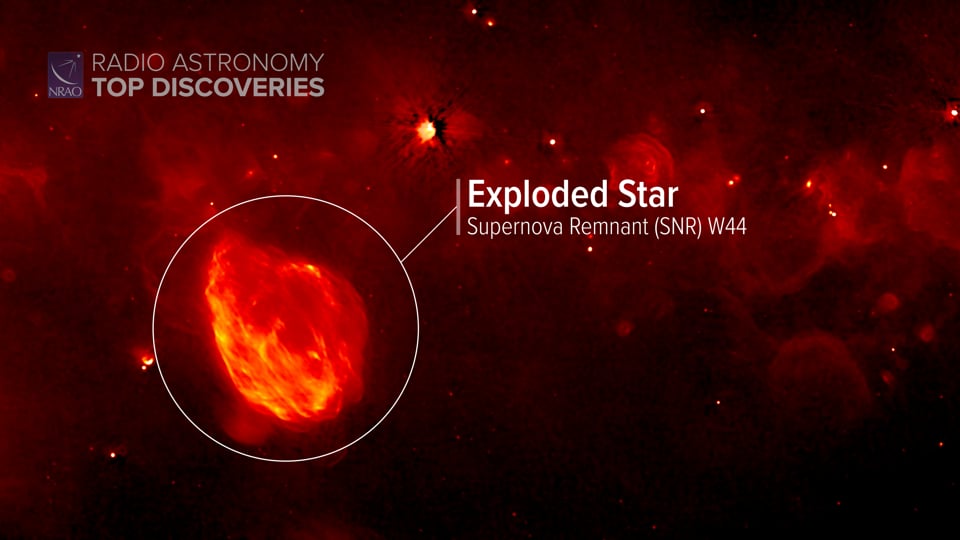

Star Forming in the Milky Way

Where do stars form in the Milky Way? More places than you might think. Recently a project called the Global View on Star Formation in the Milky Way (GLOSTAR) found previously undiscovered regions in our galaxy where large stars are being born. Writing and narration provided by Phil Plait @SYFY Discover more about where stars form in the Milky Way from the original press release: https://public.nrao.edu/news/new-study-star-formation-milky-way/ Video created 01/25/2022

Credit: NRAO/AUI/NSF